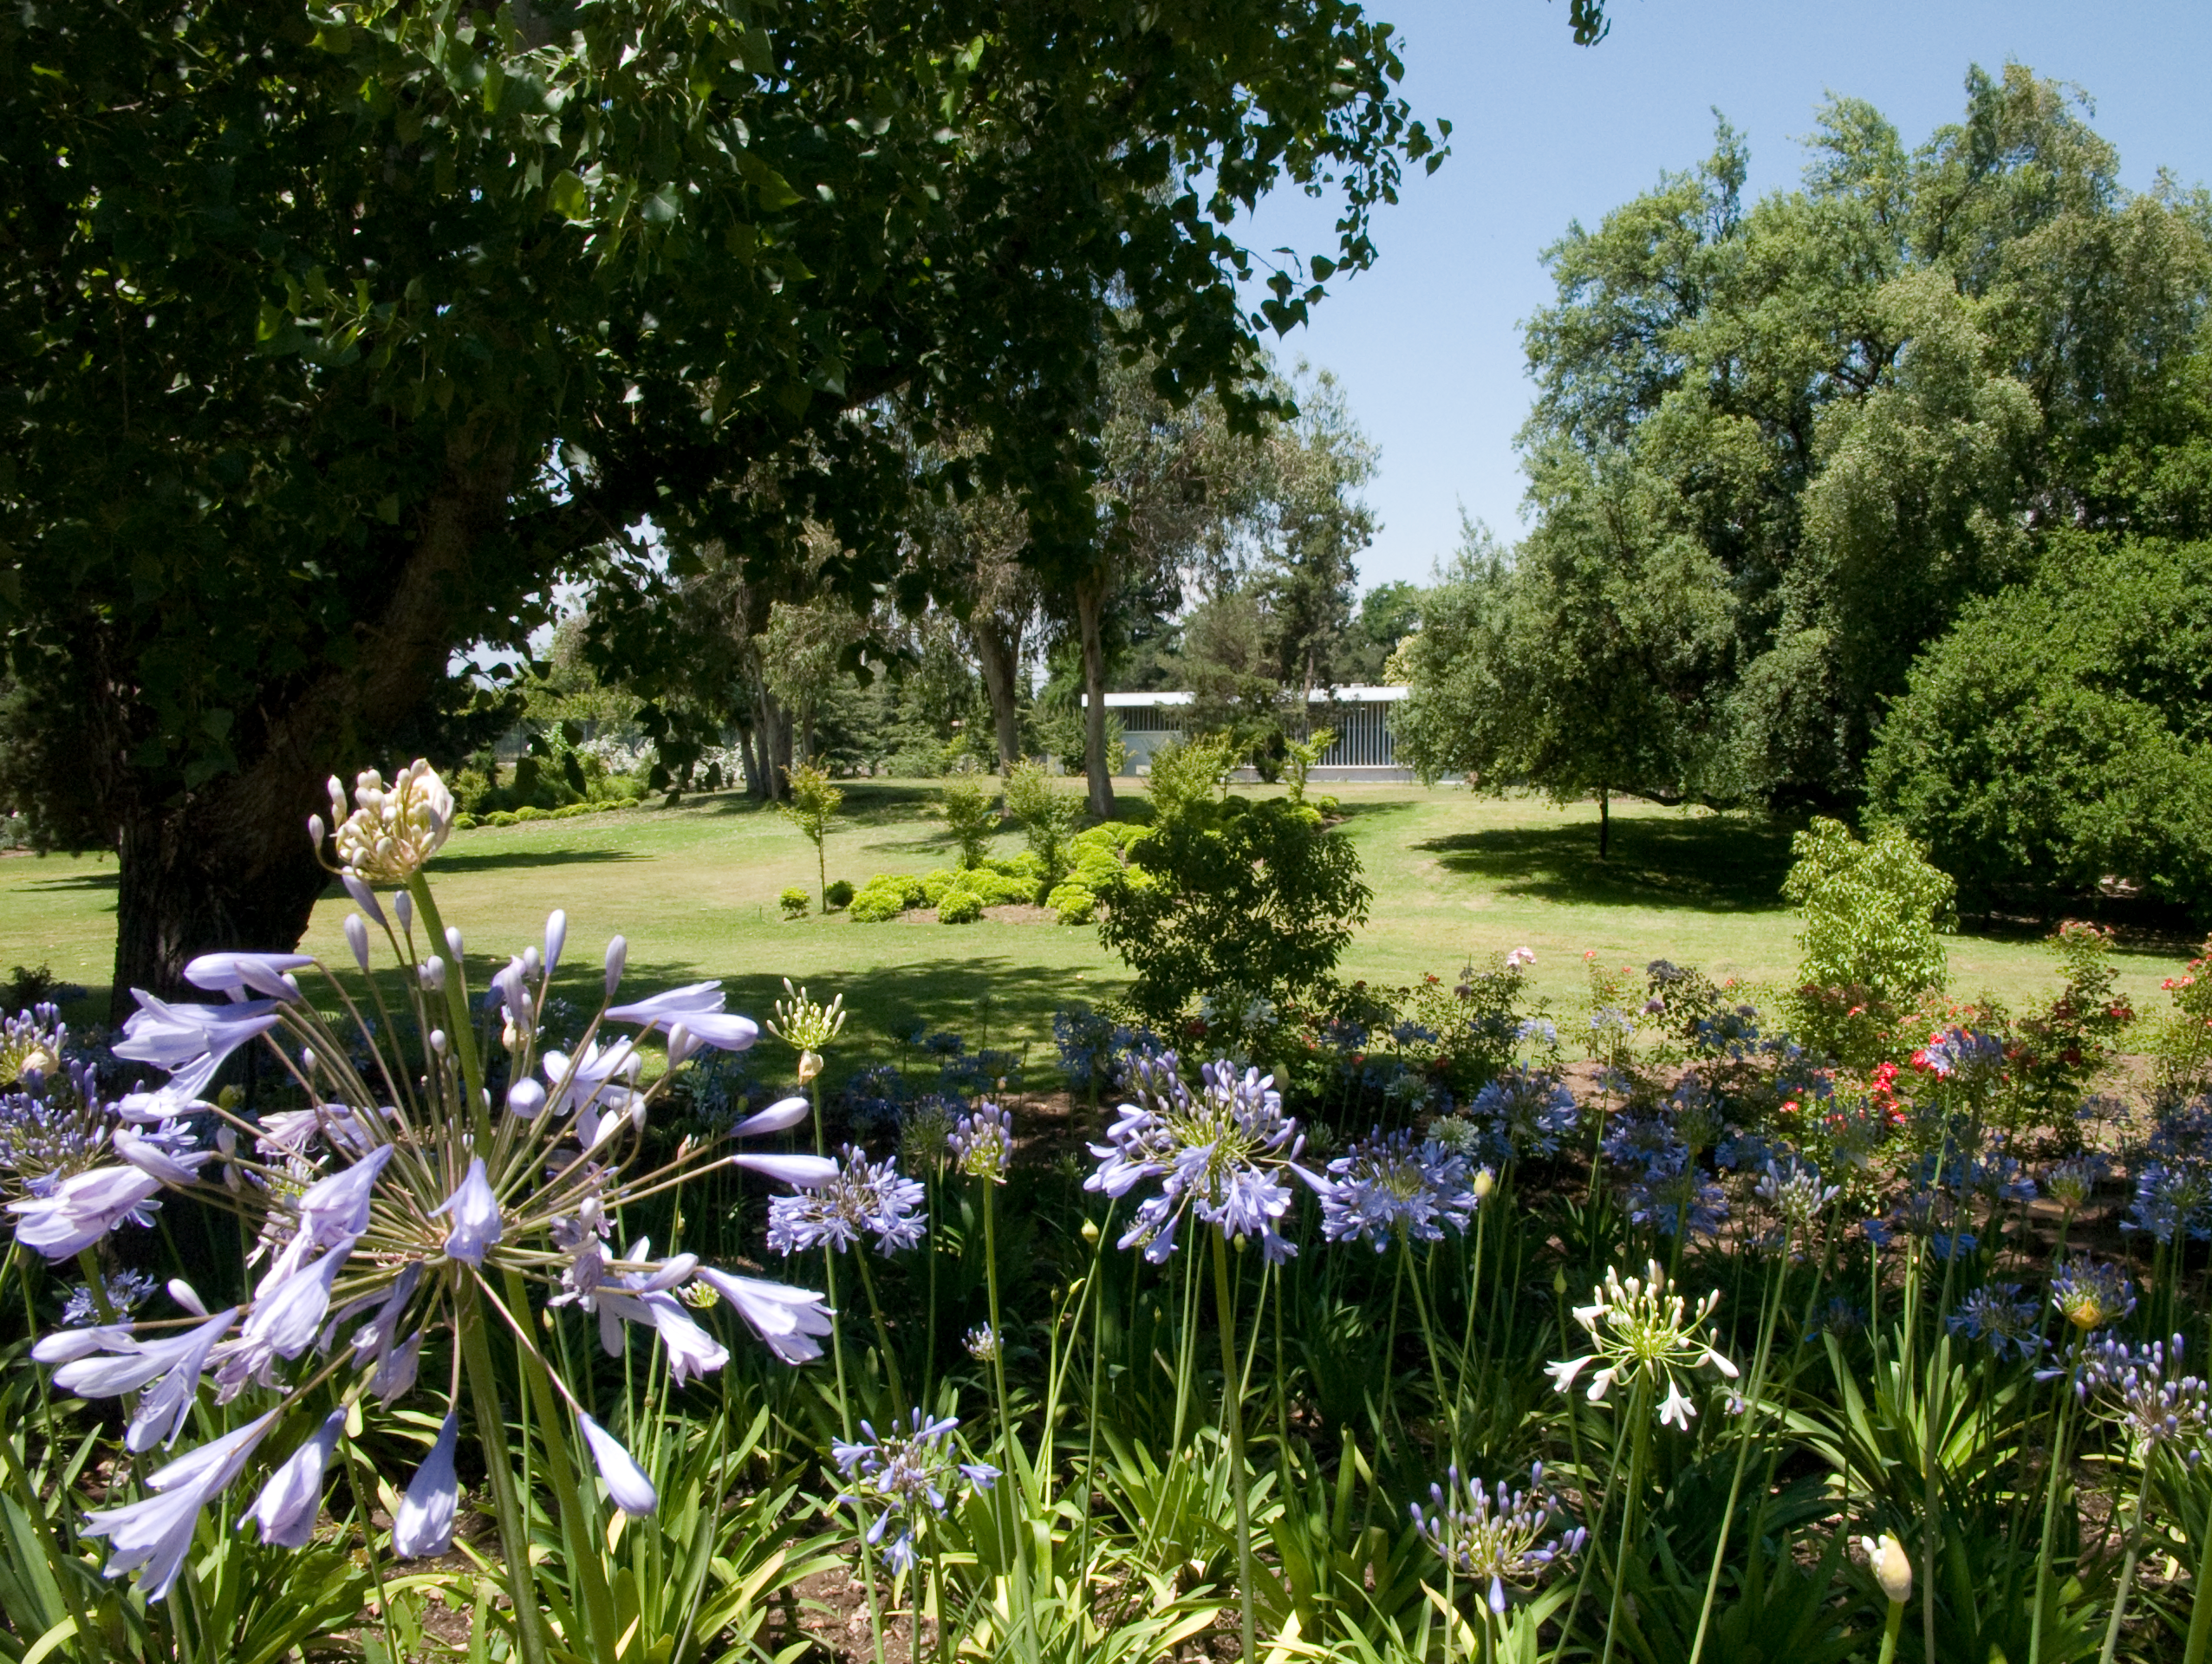

Vitacura

ESO Headquarters in Chile is situated next to the UN building in the Vitacura district - it was constructed in 1967-69 and houses the ESO/Chile administration, as well as offices for the ESO astronomers and a comprehensive library.

Credit: ESO/A. Triat